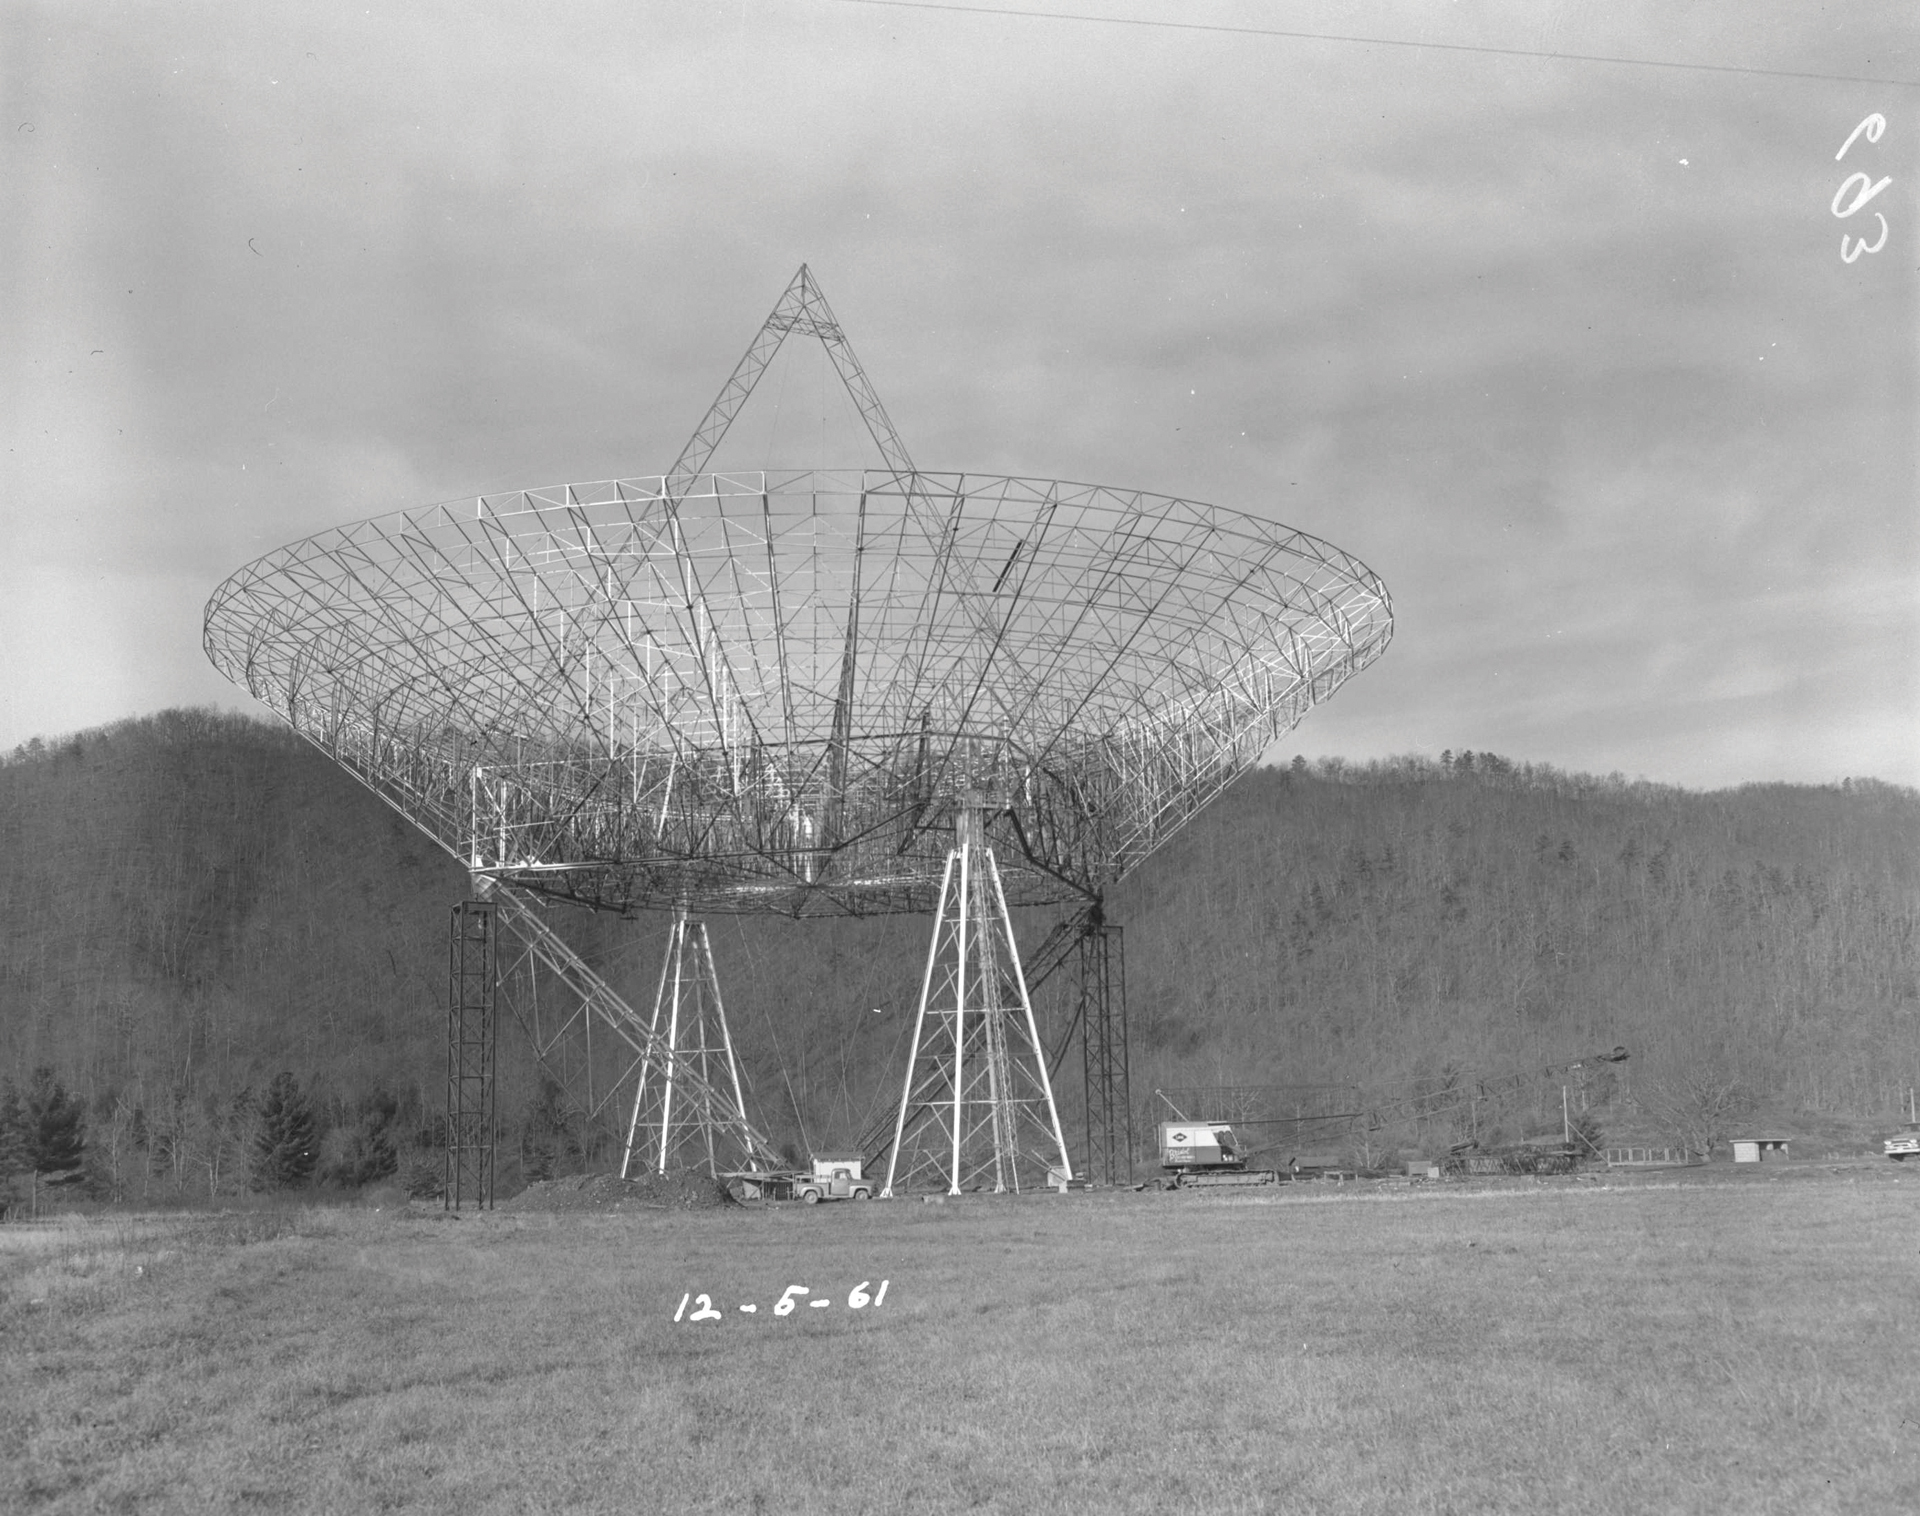

Wireframed 300-foot

By December of 1961, the steel structure of the 300-foot telescope and its dish were in place in Green Bank, West Virginia.

Credit: NRAO/AUI/NSF